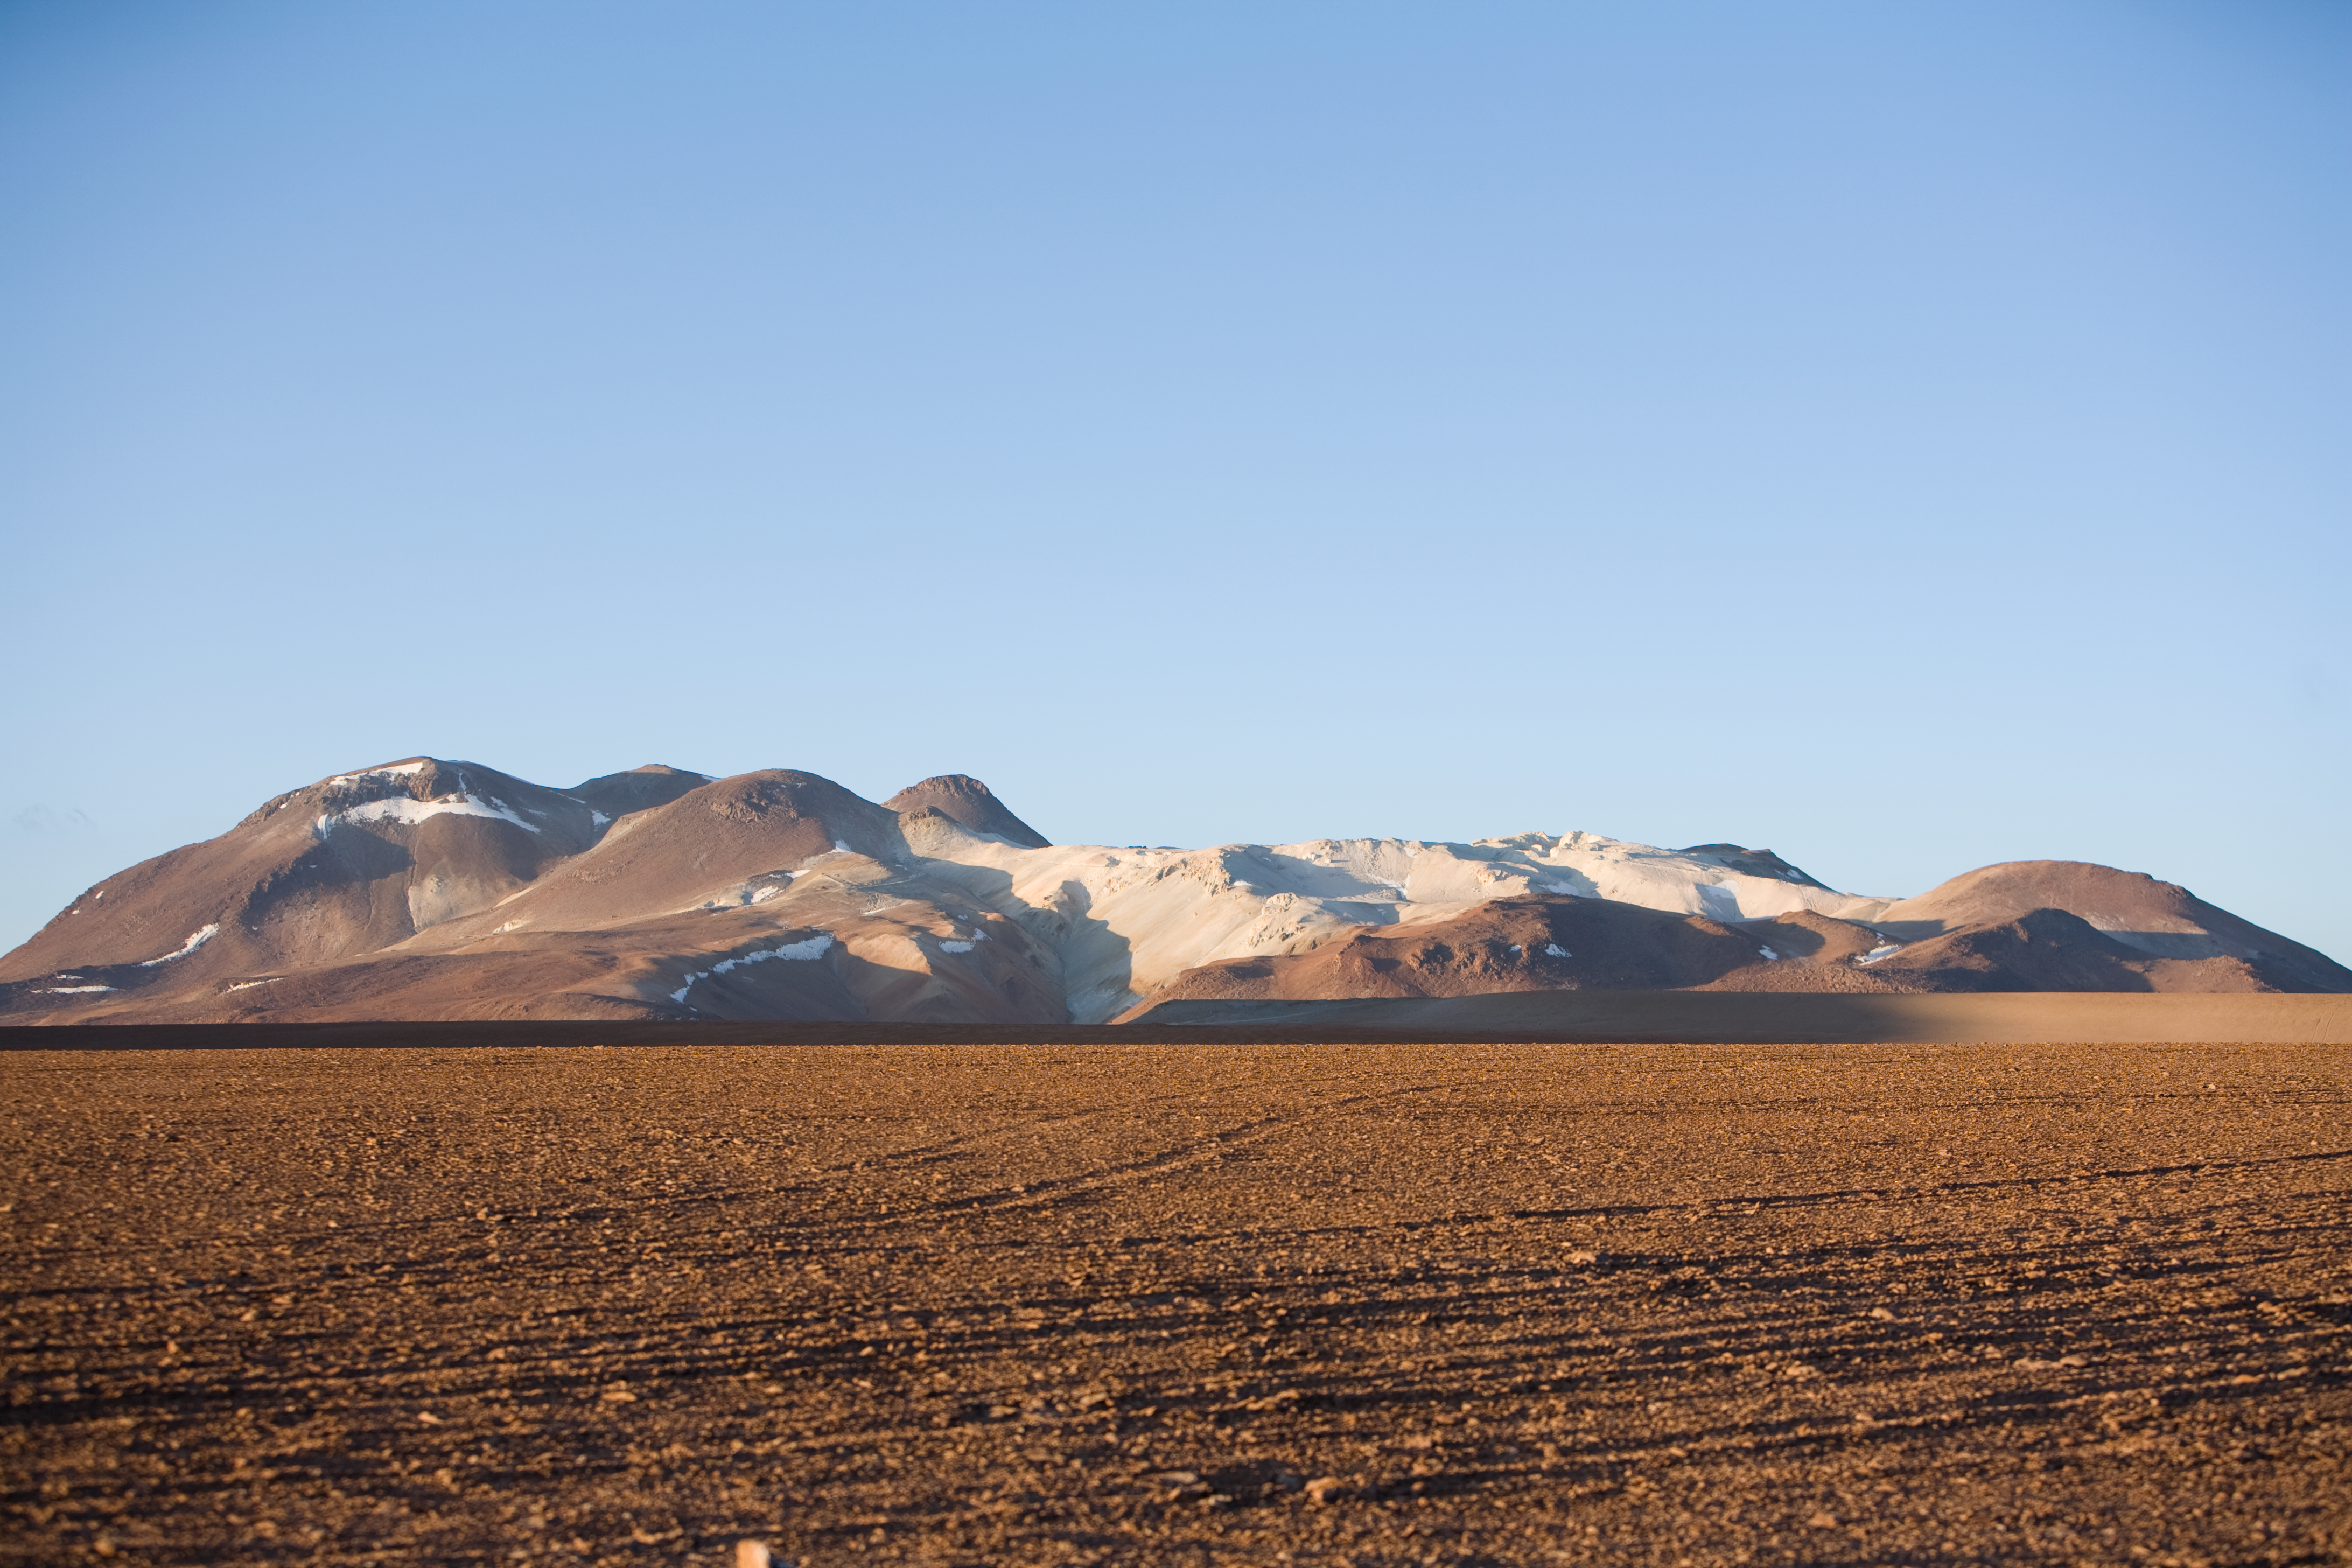

Snowy mountains?

An image of mountains in Chajnantor. Although they look like they are covered in snow, the white patches are mineral salts. This photograph was obtained in 2005.

Credit: ESO